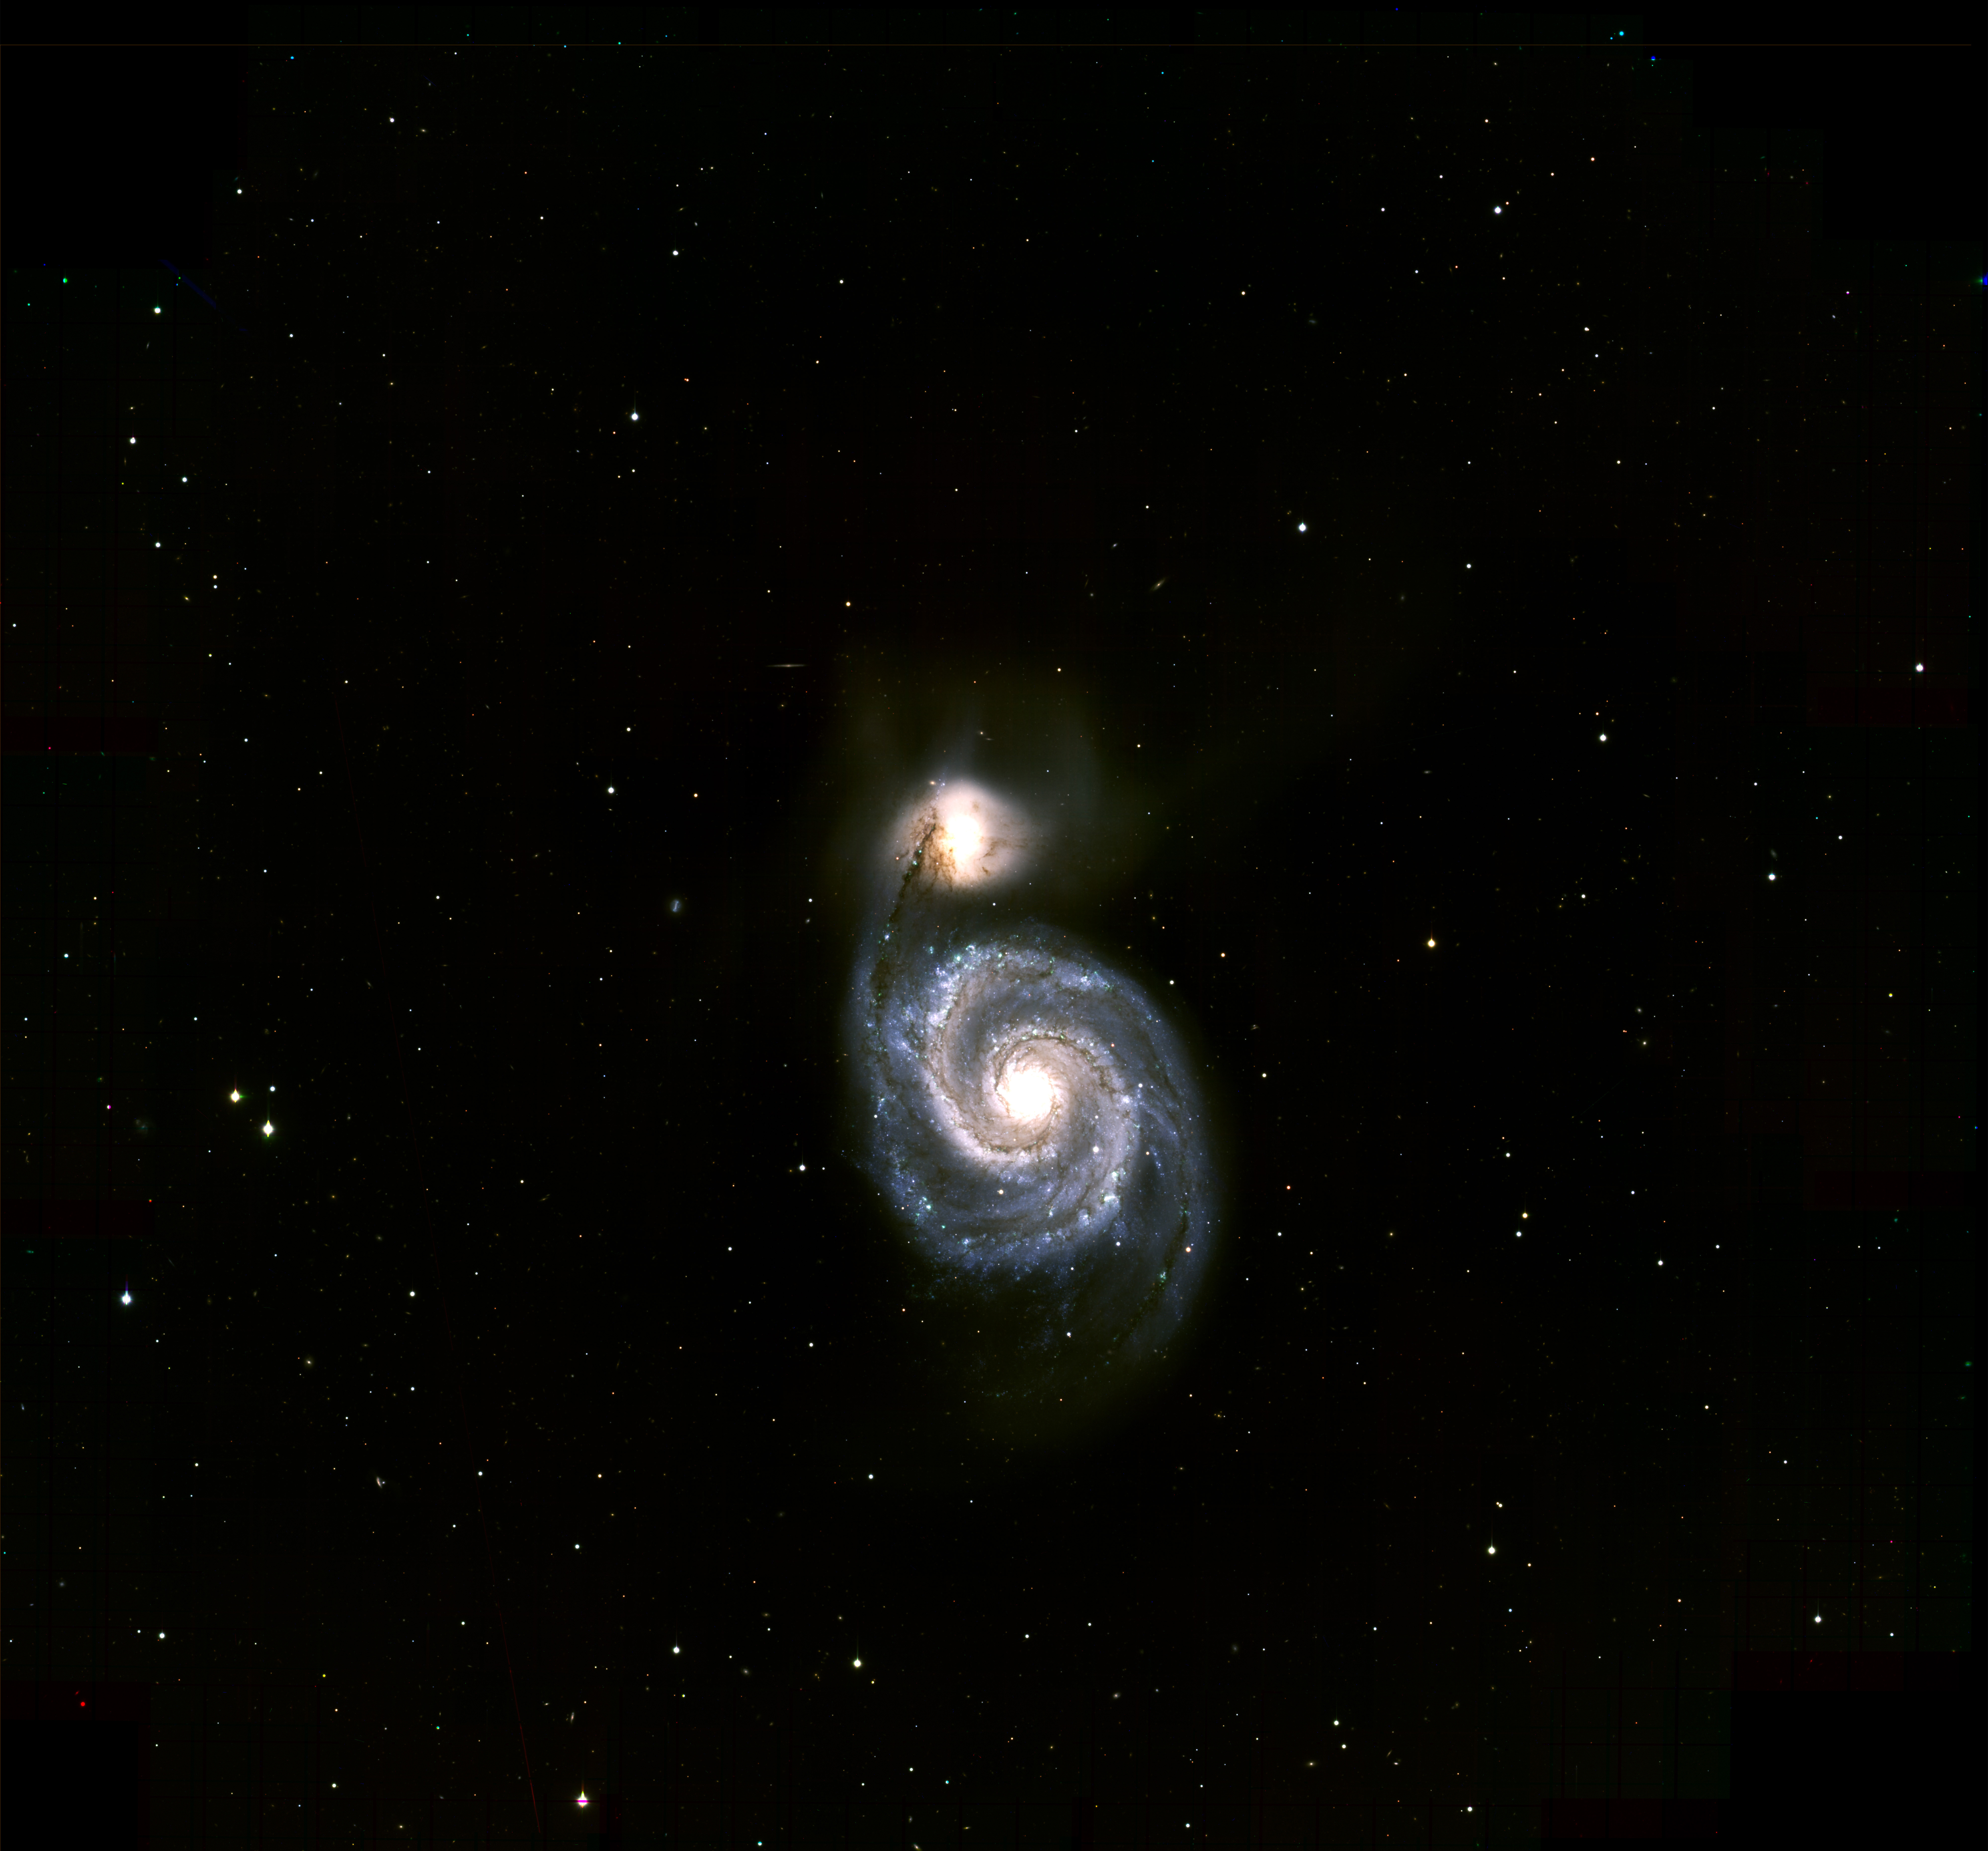

M51, Whirlpool Galaxy

The spiral galaxy M51, (the Whirlpool Galaxy) observed with the ODI camera on the WIYN telescope at Kitt Peak National Observatory, May 2013. Even though the galaxy is almost 30 million light years away, the image clearly shows clusters of young, hot stars that light up the spiral arms. Threaded through the arms are dark “dust lanes”, where sooty material left over from previous generations of stars has settled. More dust lanes can be seen in the bridge of luminous stars and gas that connects Messier 51 to its companion, the peculiar galaxy NGC 5195, in the upper part of the image. For more details, and an alternate version of this image, see NOAO press release 1309.

Credit: K. Rhode, M. Young and WIYN/NOIRLab/NSF/AURA/